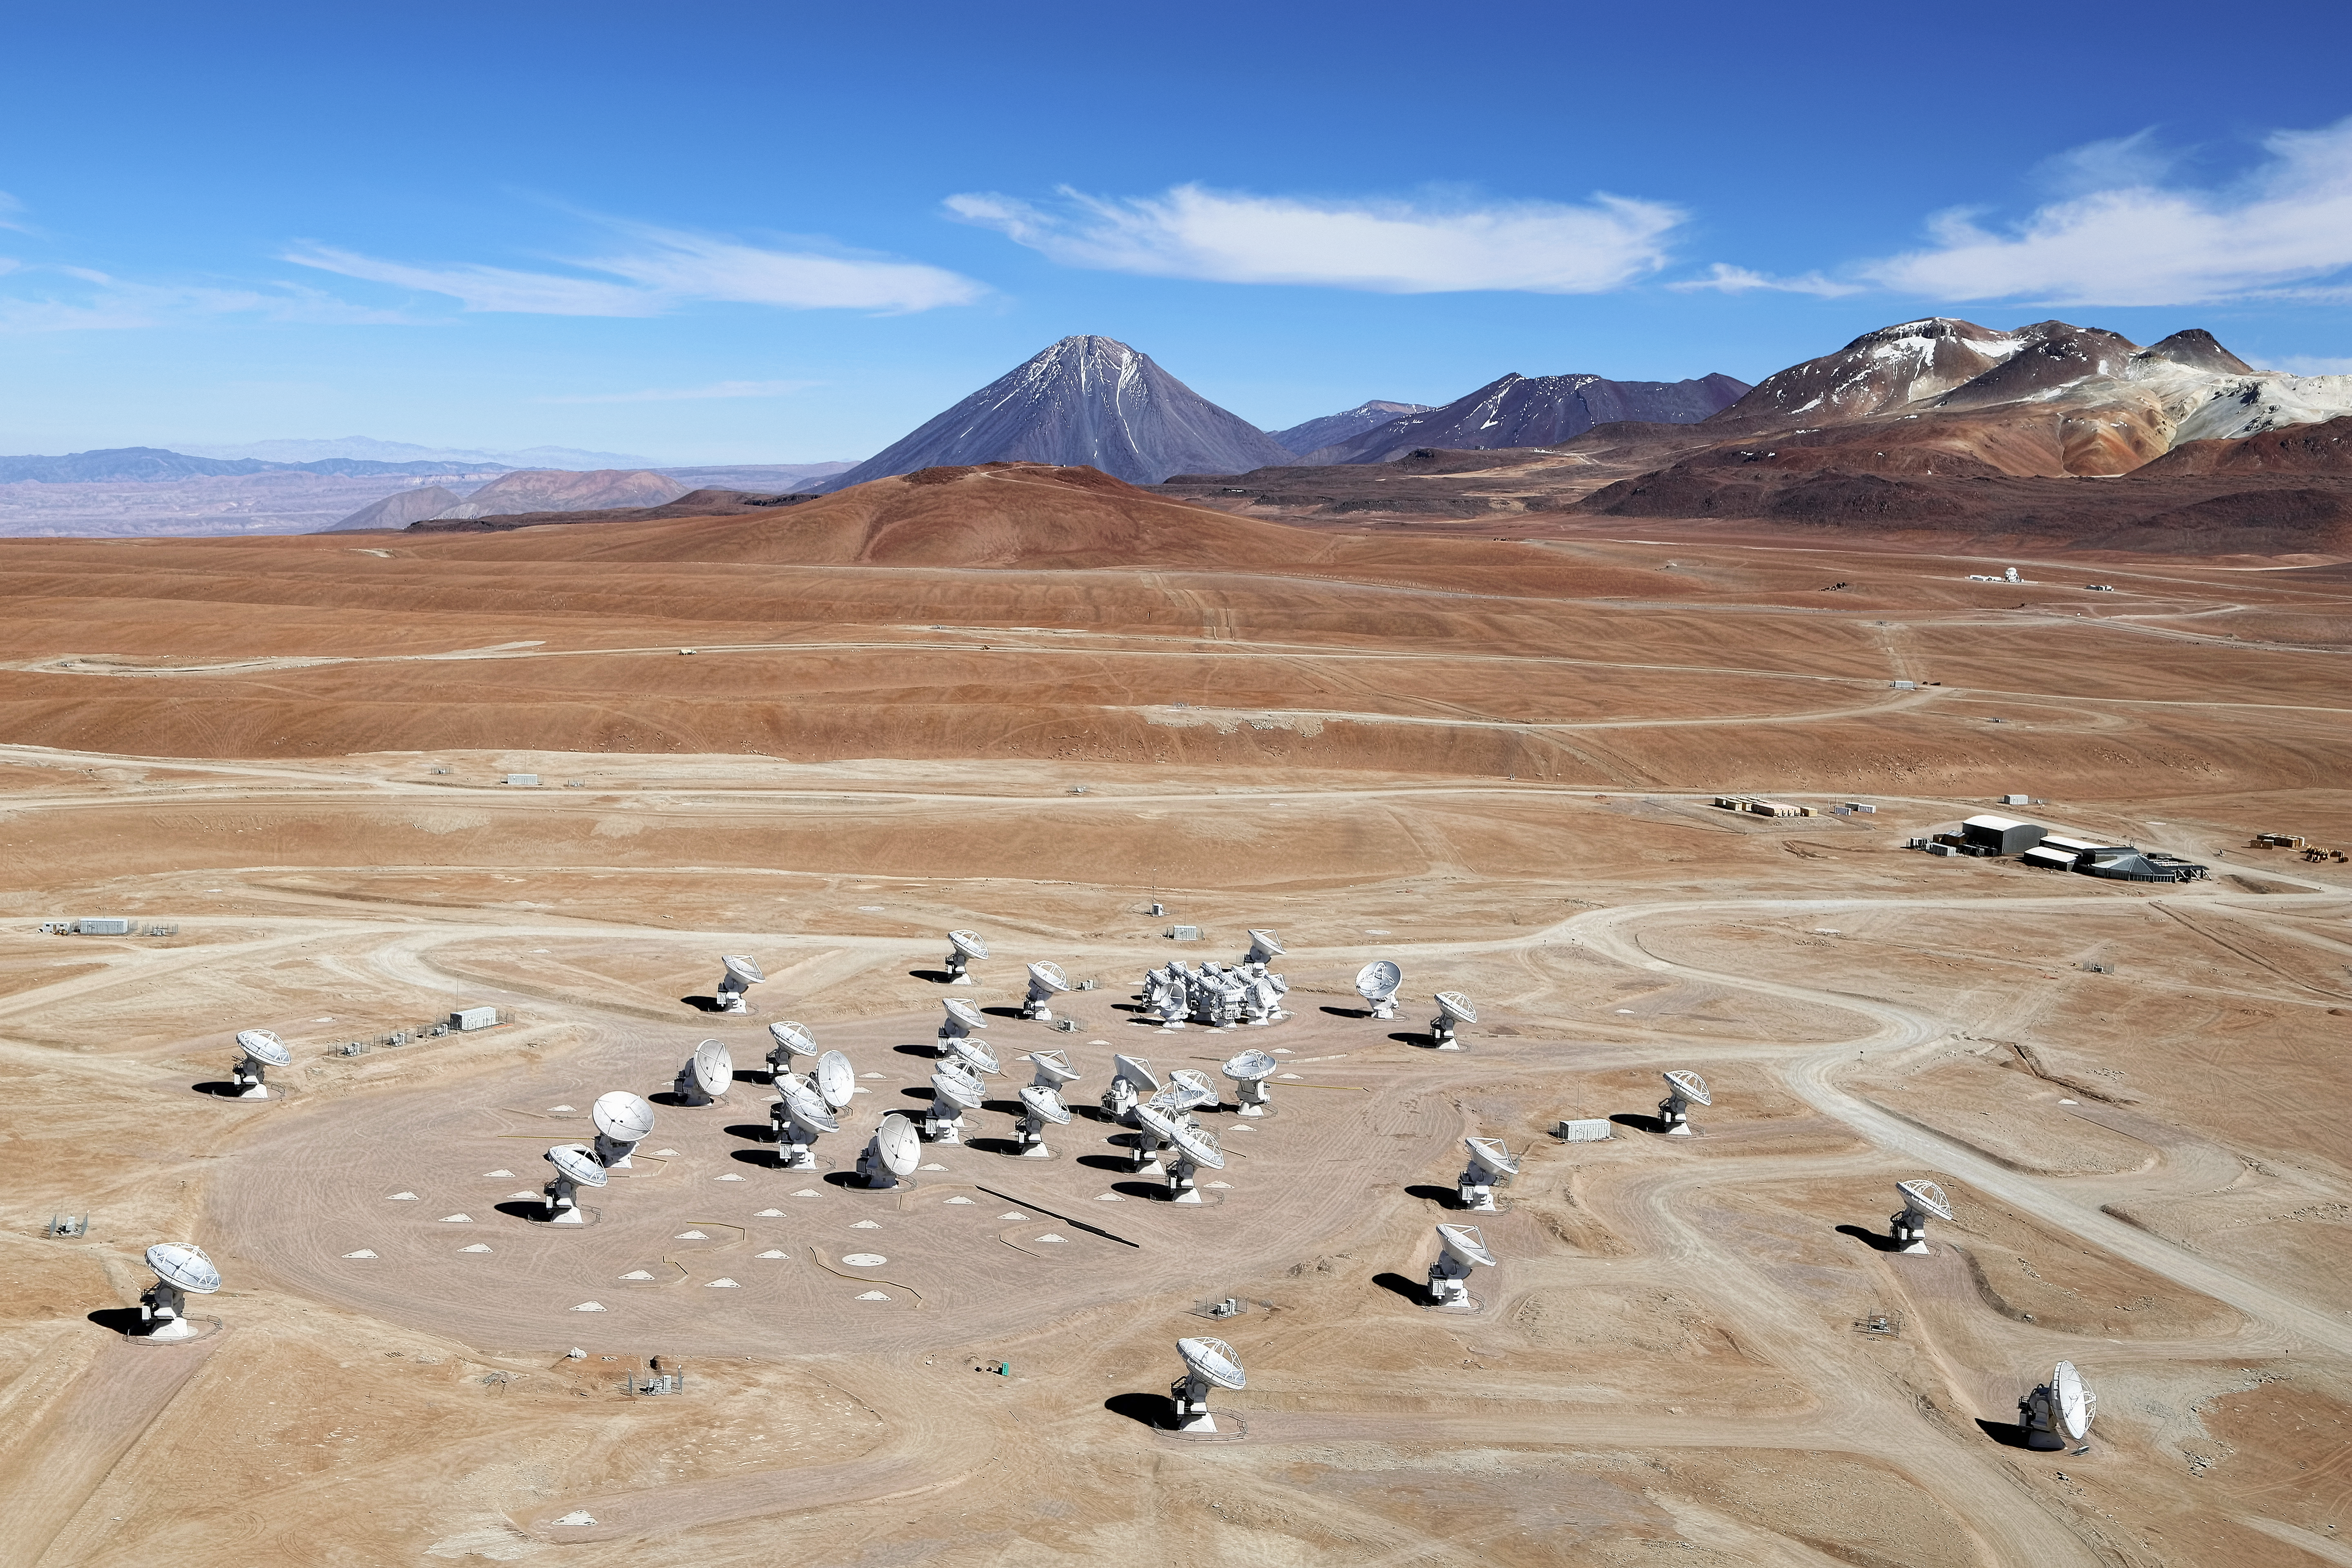

ALMA array from the air

This image shows an aerial view of the Chajnantor Plateau, located at an altitude of 5000 meters in the Chilean Andes, where the array of ALMA antennas is located. The large antennas have a diameter of 12 metres, while 12 smaller antennas with a diameter of 7 metres make up the ALMA Compact Array (ACA). On the horizon, the main peaks from right to left are Cerro Chajnantor, Cerro Toco, and Juriques. This photo was taken in December 2012, four months prior to the ALMA inauguration.

Credit: Clem & Adri Bacri-Normier (wingsforscience.com)/ESO